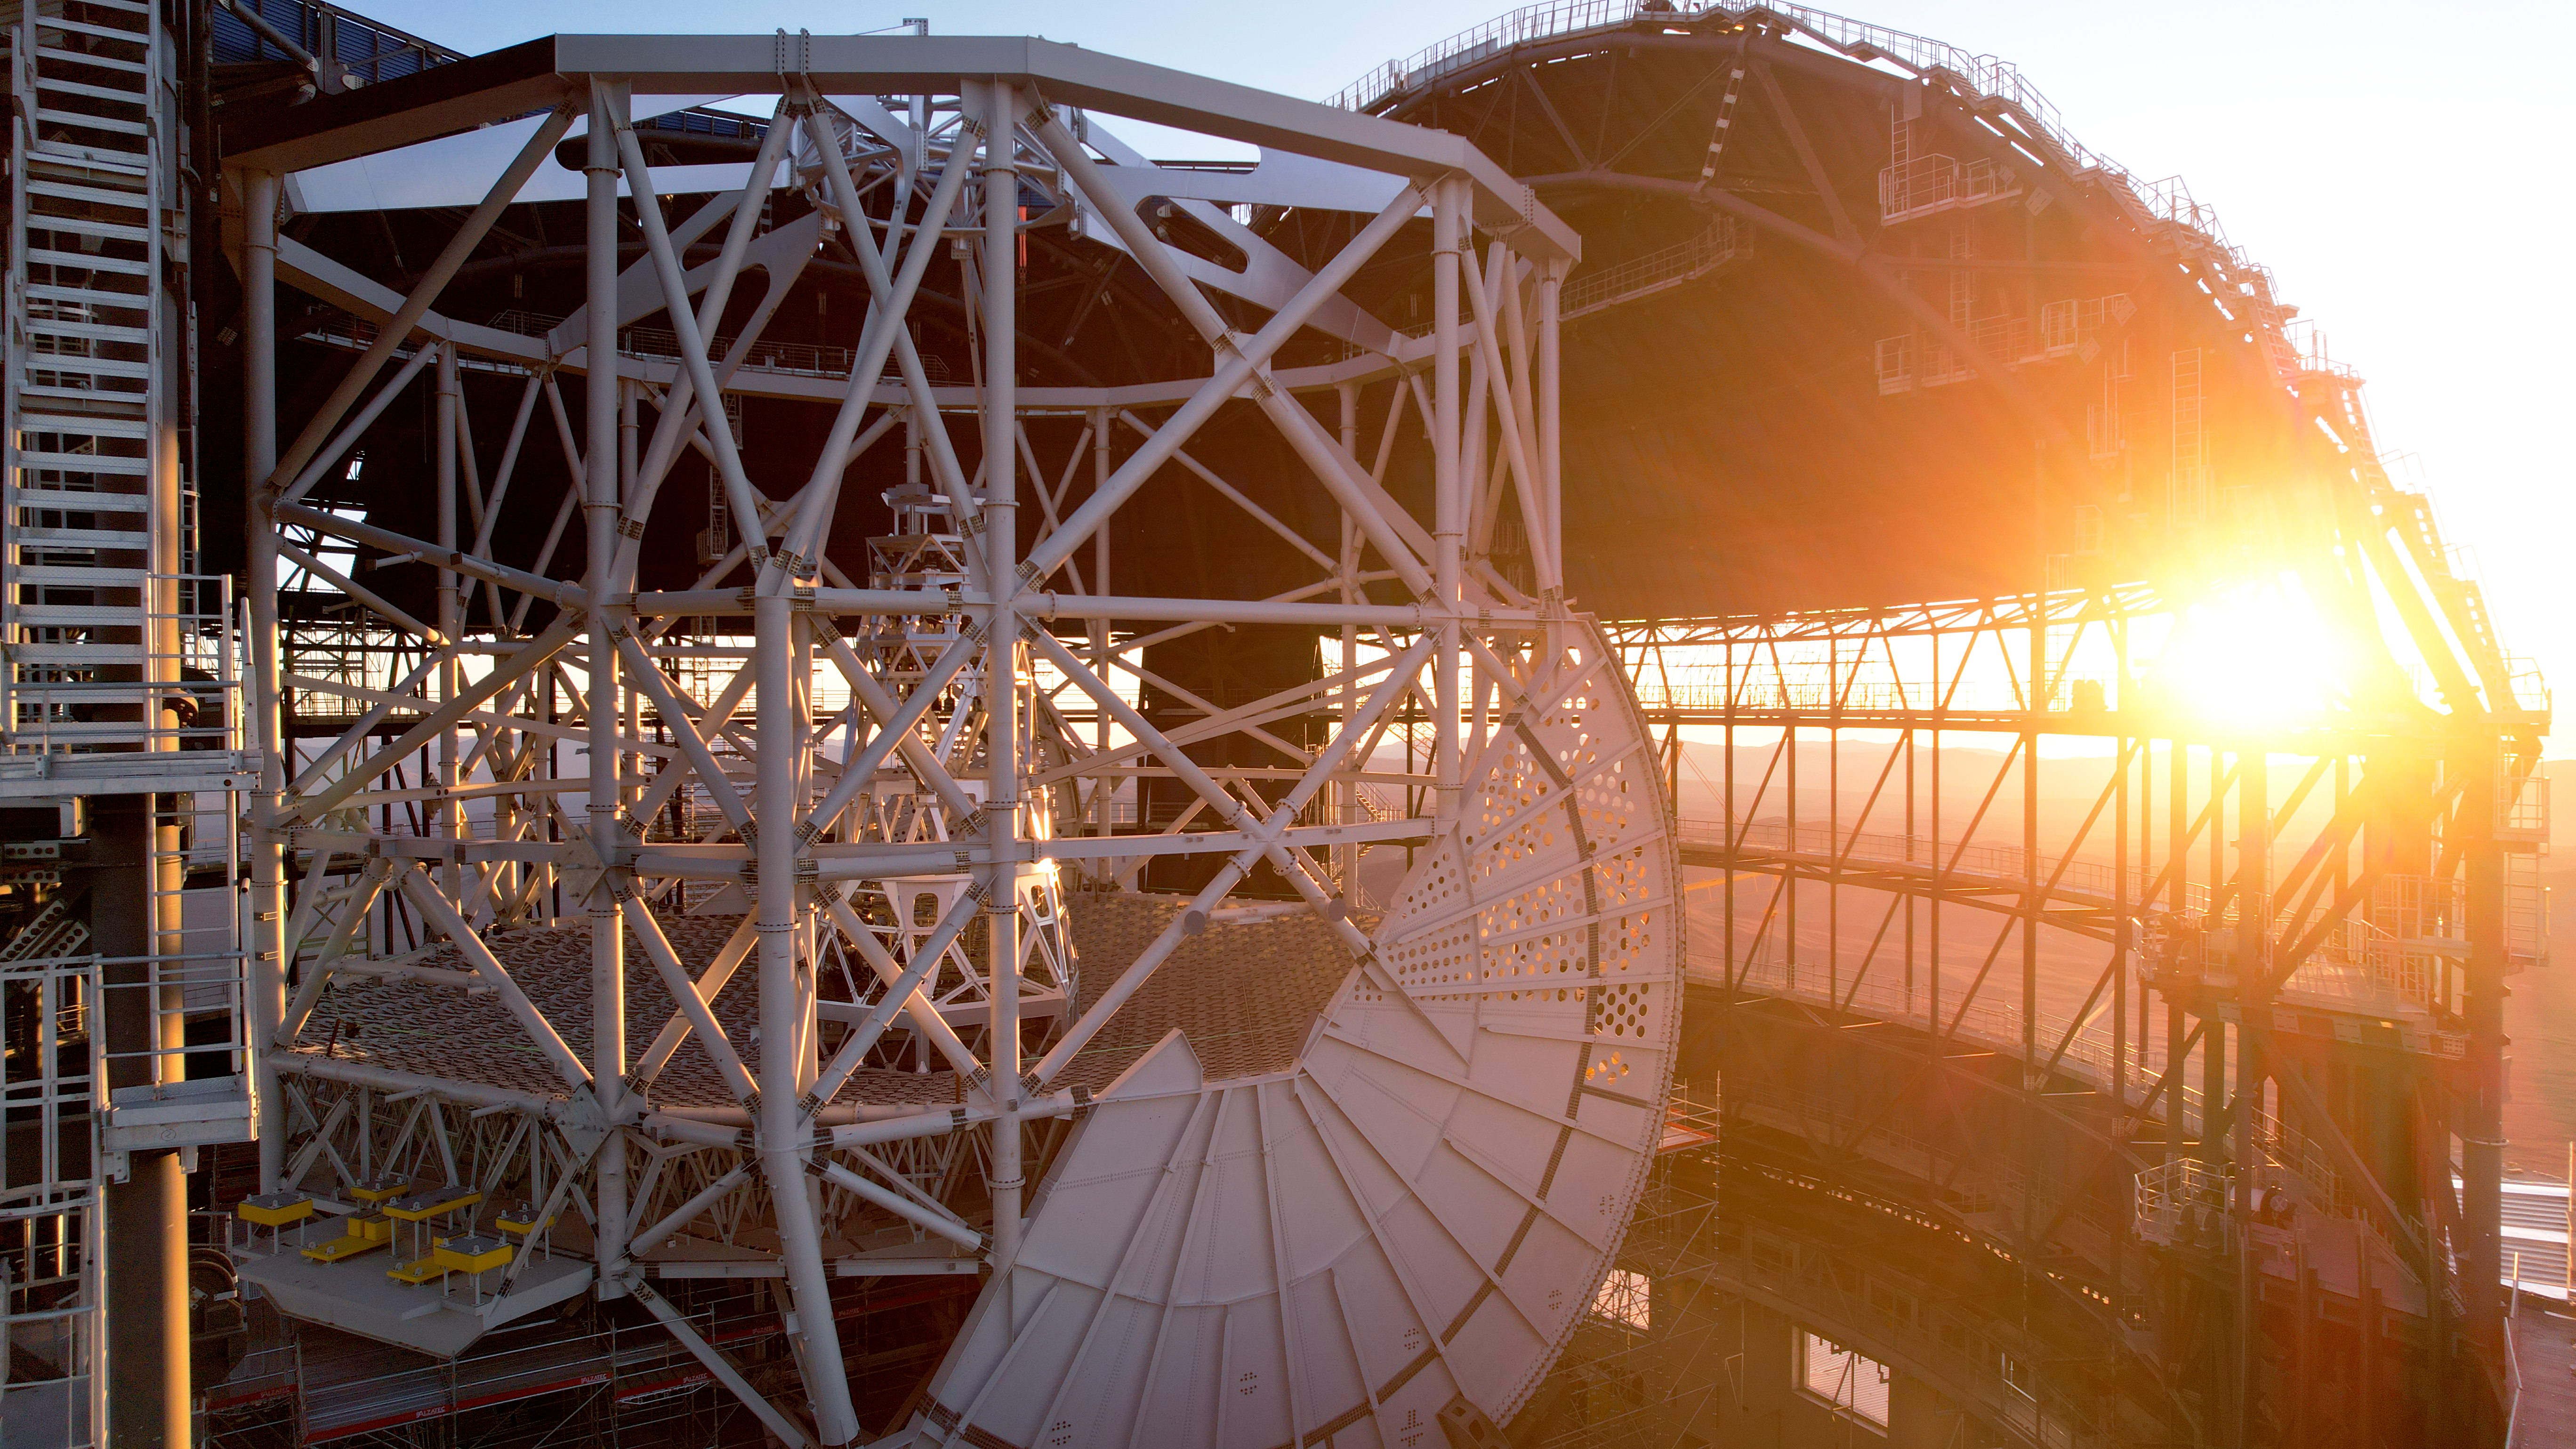

The altitude structure of ESO's ELT

ESO's Extremely Large Telescope (ELT) has been appropriately dubbed the "Colosseum of Atacama". Built by the European Southern Observatory, this mega-structure is seen in this picture under construction as of early 2025. The evening's sunlight traverses the ELT's dome, illuminating the altitude structure. This 50-meter-tall feat of engineering will carry all 5 mirrors of the ELT, including the giant M1 mirror on its base. The semicircular plate in the image is part of a hydrostatic frame that supports the altitude structure. It is perforated to allow air to flow from the mirror to the ambient air, preventing temperature differences. The ELT is not only a true Colosseum, but everything has been designed in extreme detail.

Credit: ESO/G. Vecchia